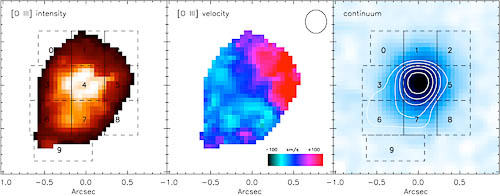

[O III] intensity, narrow [O III] velocity map, and line-free continuum image

[O III] intensity (left), narrow [O III] velocity map (middle), and line-free continuum image (right); circle in top right of velocity map denotes the seeing disk size. The contours represent an intensity weighted map of the broad [O III] emission components. The contour in the right panel traces the location and extent of the outflow at a scale of about 4-6 kiloparsecs. The numbered regions of the broad [O III] emission are plotted in geminiann10006c.

Credit: International Gemini Observatory/NOIRLab/NSF/AURA